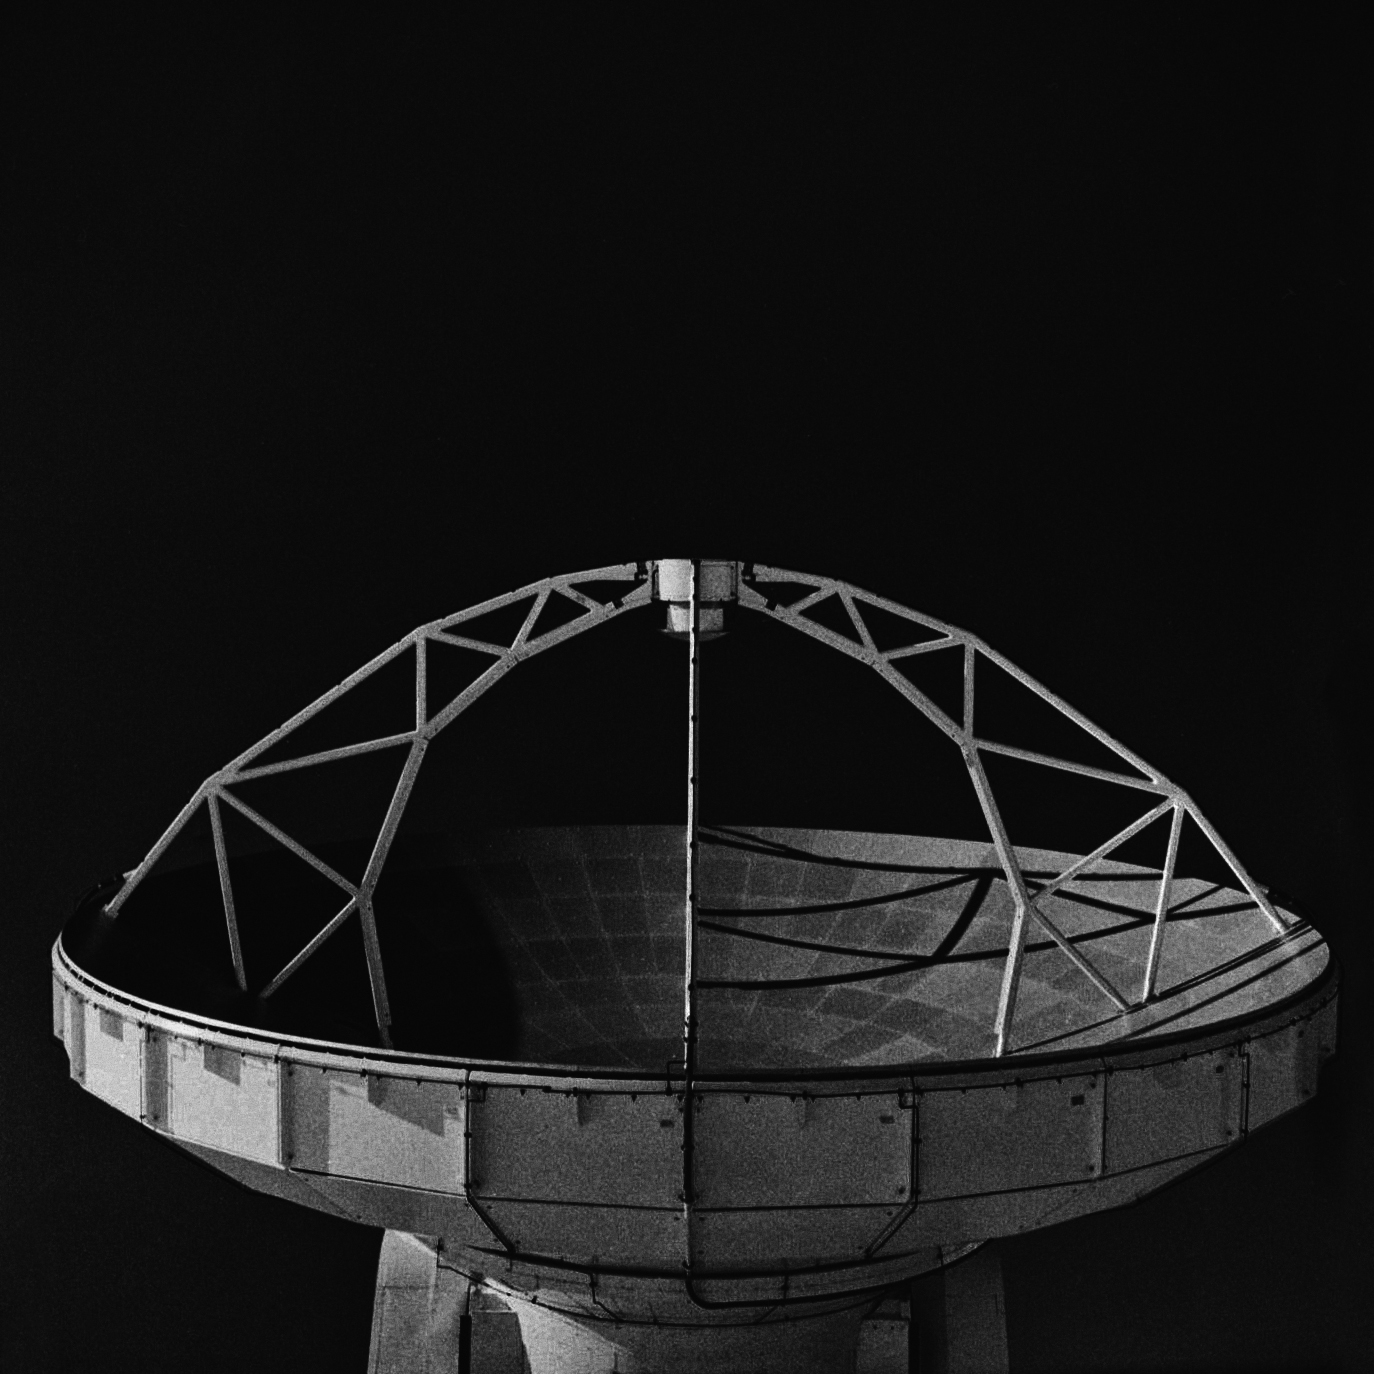

American antenna, Chajnantor

American antenna, Chajnantor. Analog photography.

Credit: Ralph Bennett - ALMA (ESO/NAOJ/NRAO)